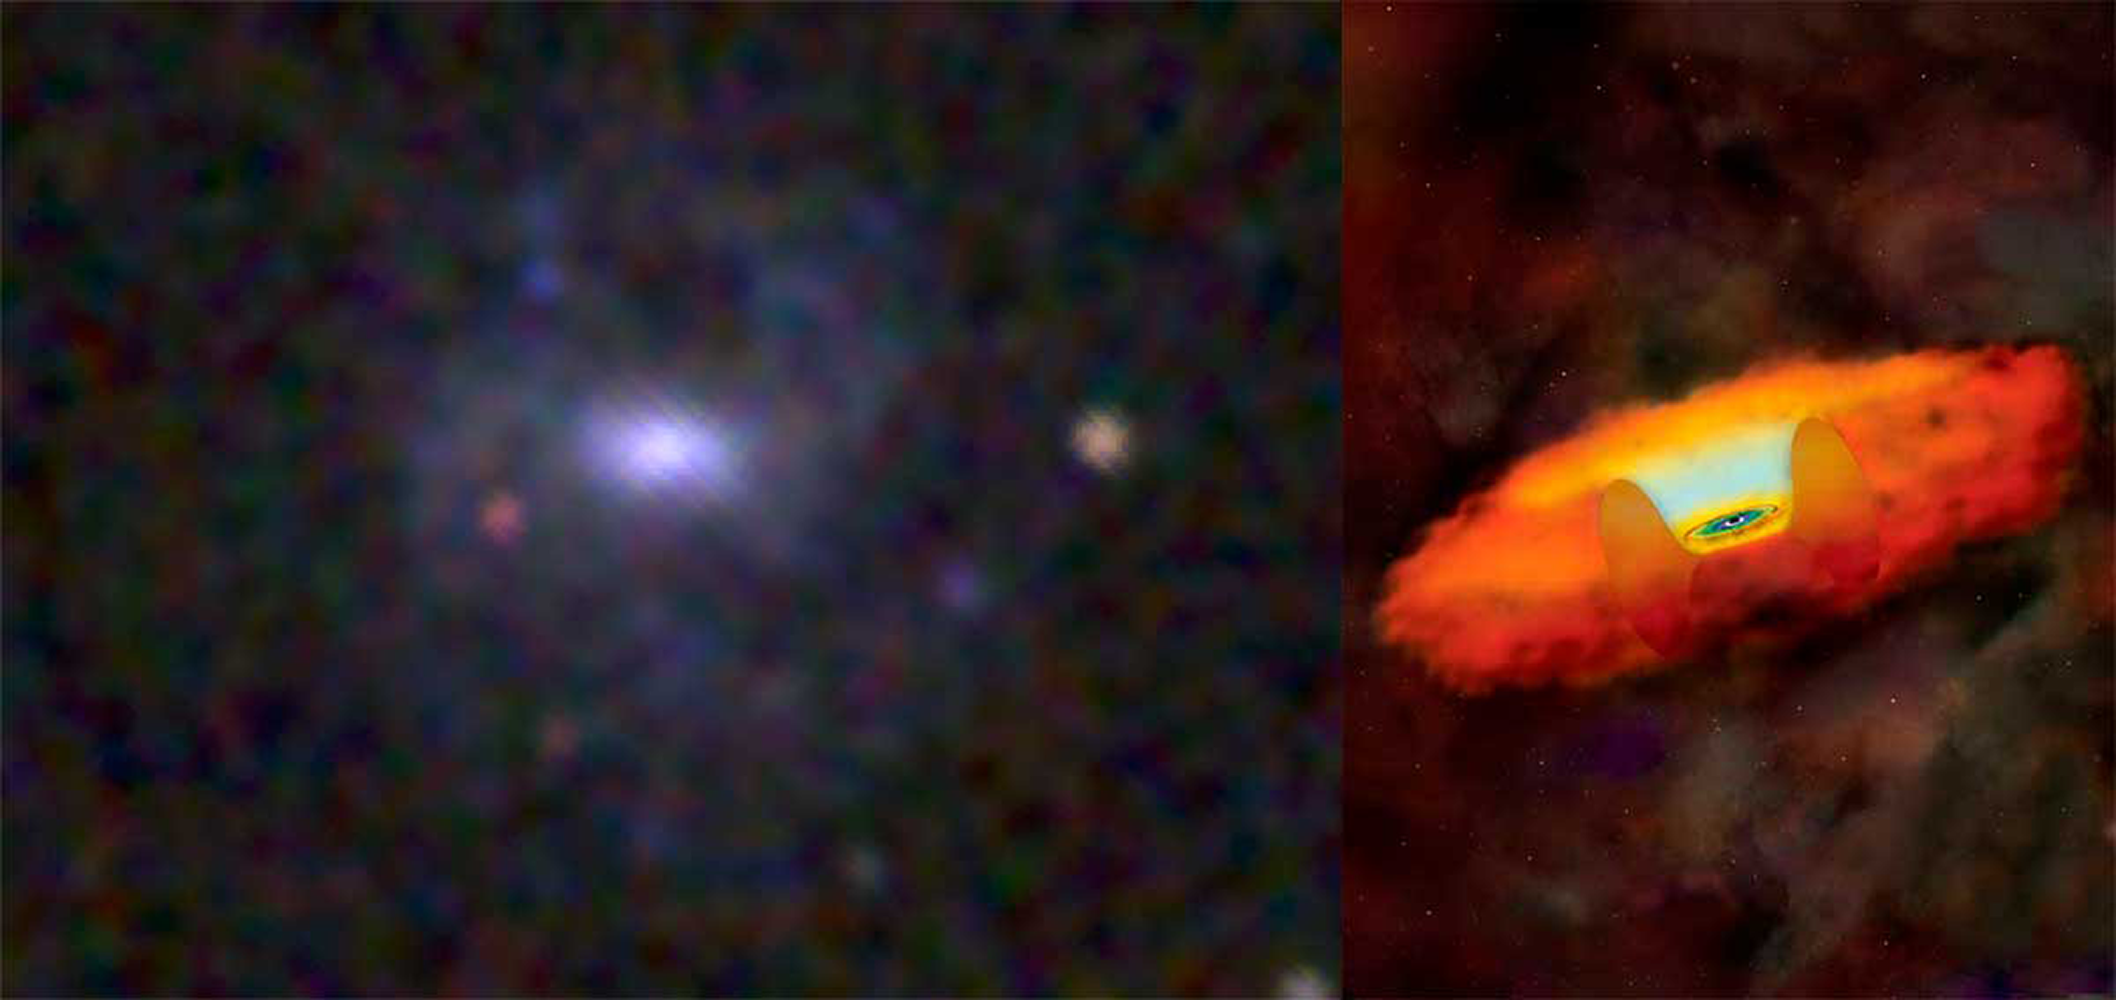

Astronomers find ‘teeny supermassive black hole’

Discovered in dwarf galaxy RGG118, the petite black hole, only 50,000 times the mass of the sun, is the smallest supermassive black hole to date. NOAO Hubble Fellow Amy Reines is a coauthor on the study.

Credit: NOIRLab